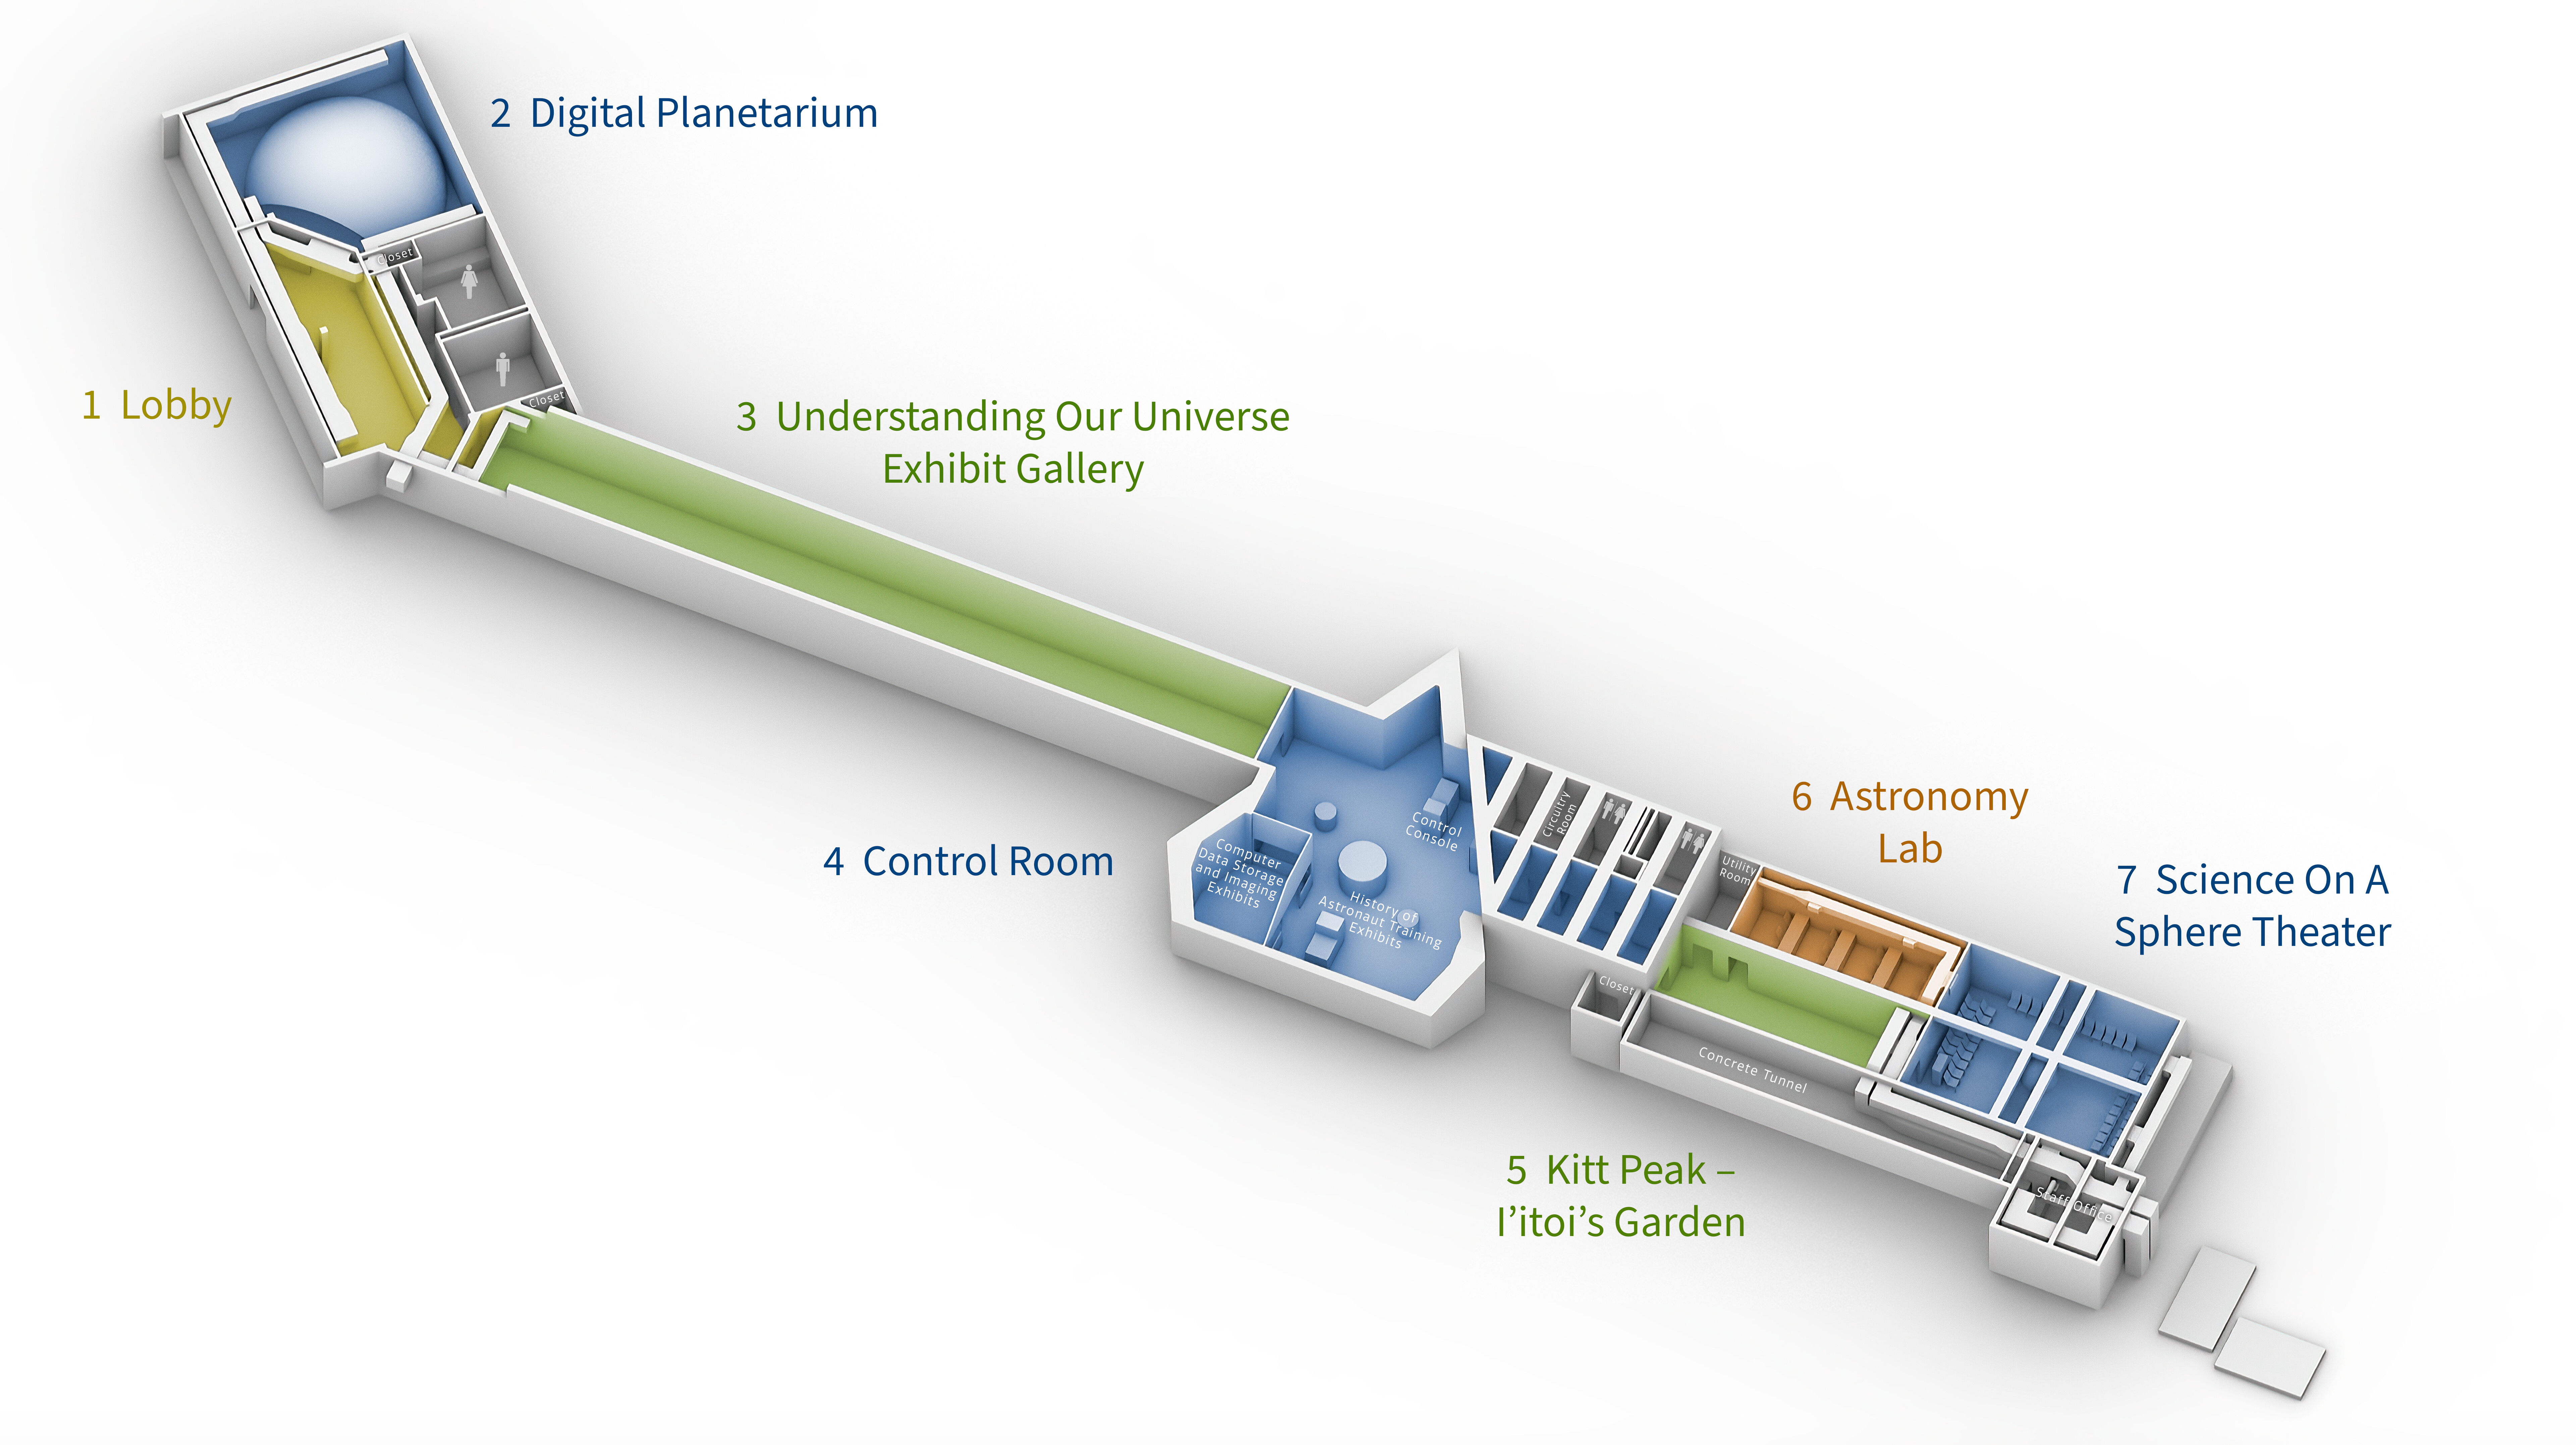

Windows on the Universe Floorplan

This diagram shows the ultimate floor plan for the NOIRLab Windows on the Universe Center for Astronomy Outreach, which will be housed in the McMath-Pierce Solar Telescope facility at Kitt Peak National Observatory in Arizona.

Credit: NOIRLab/NSF/AURA